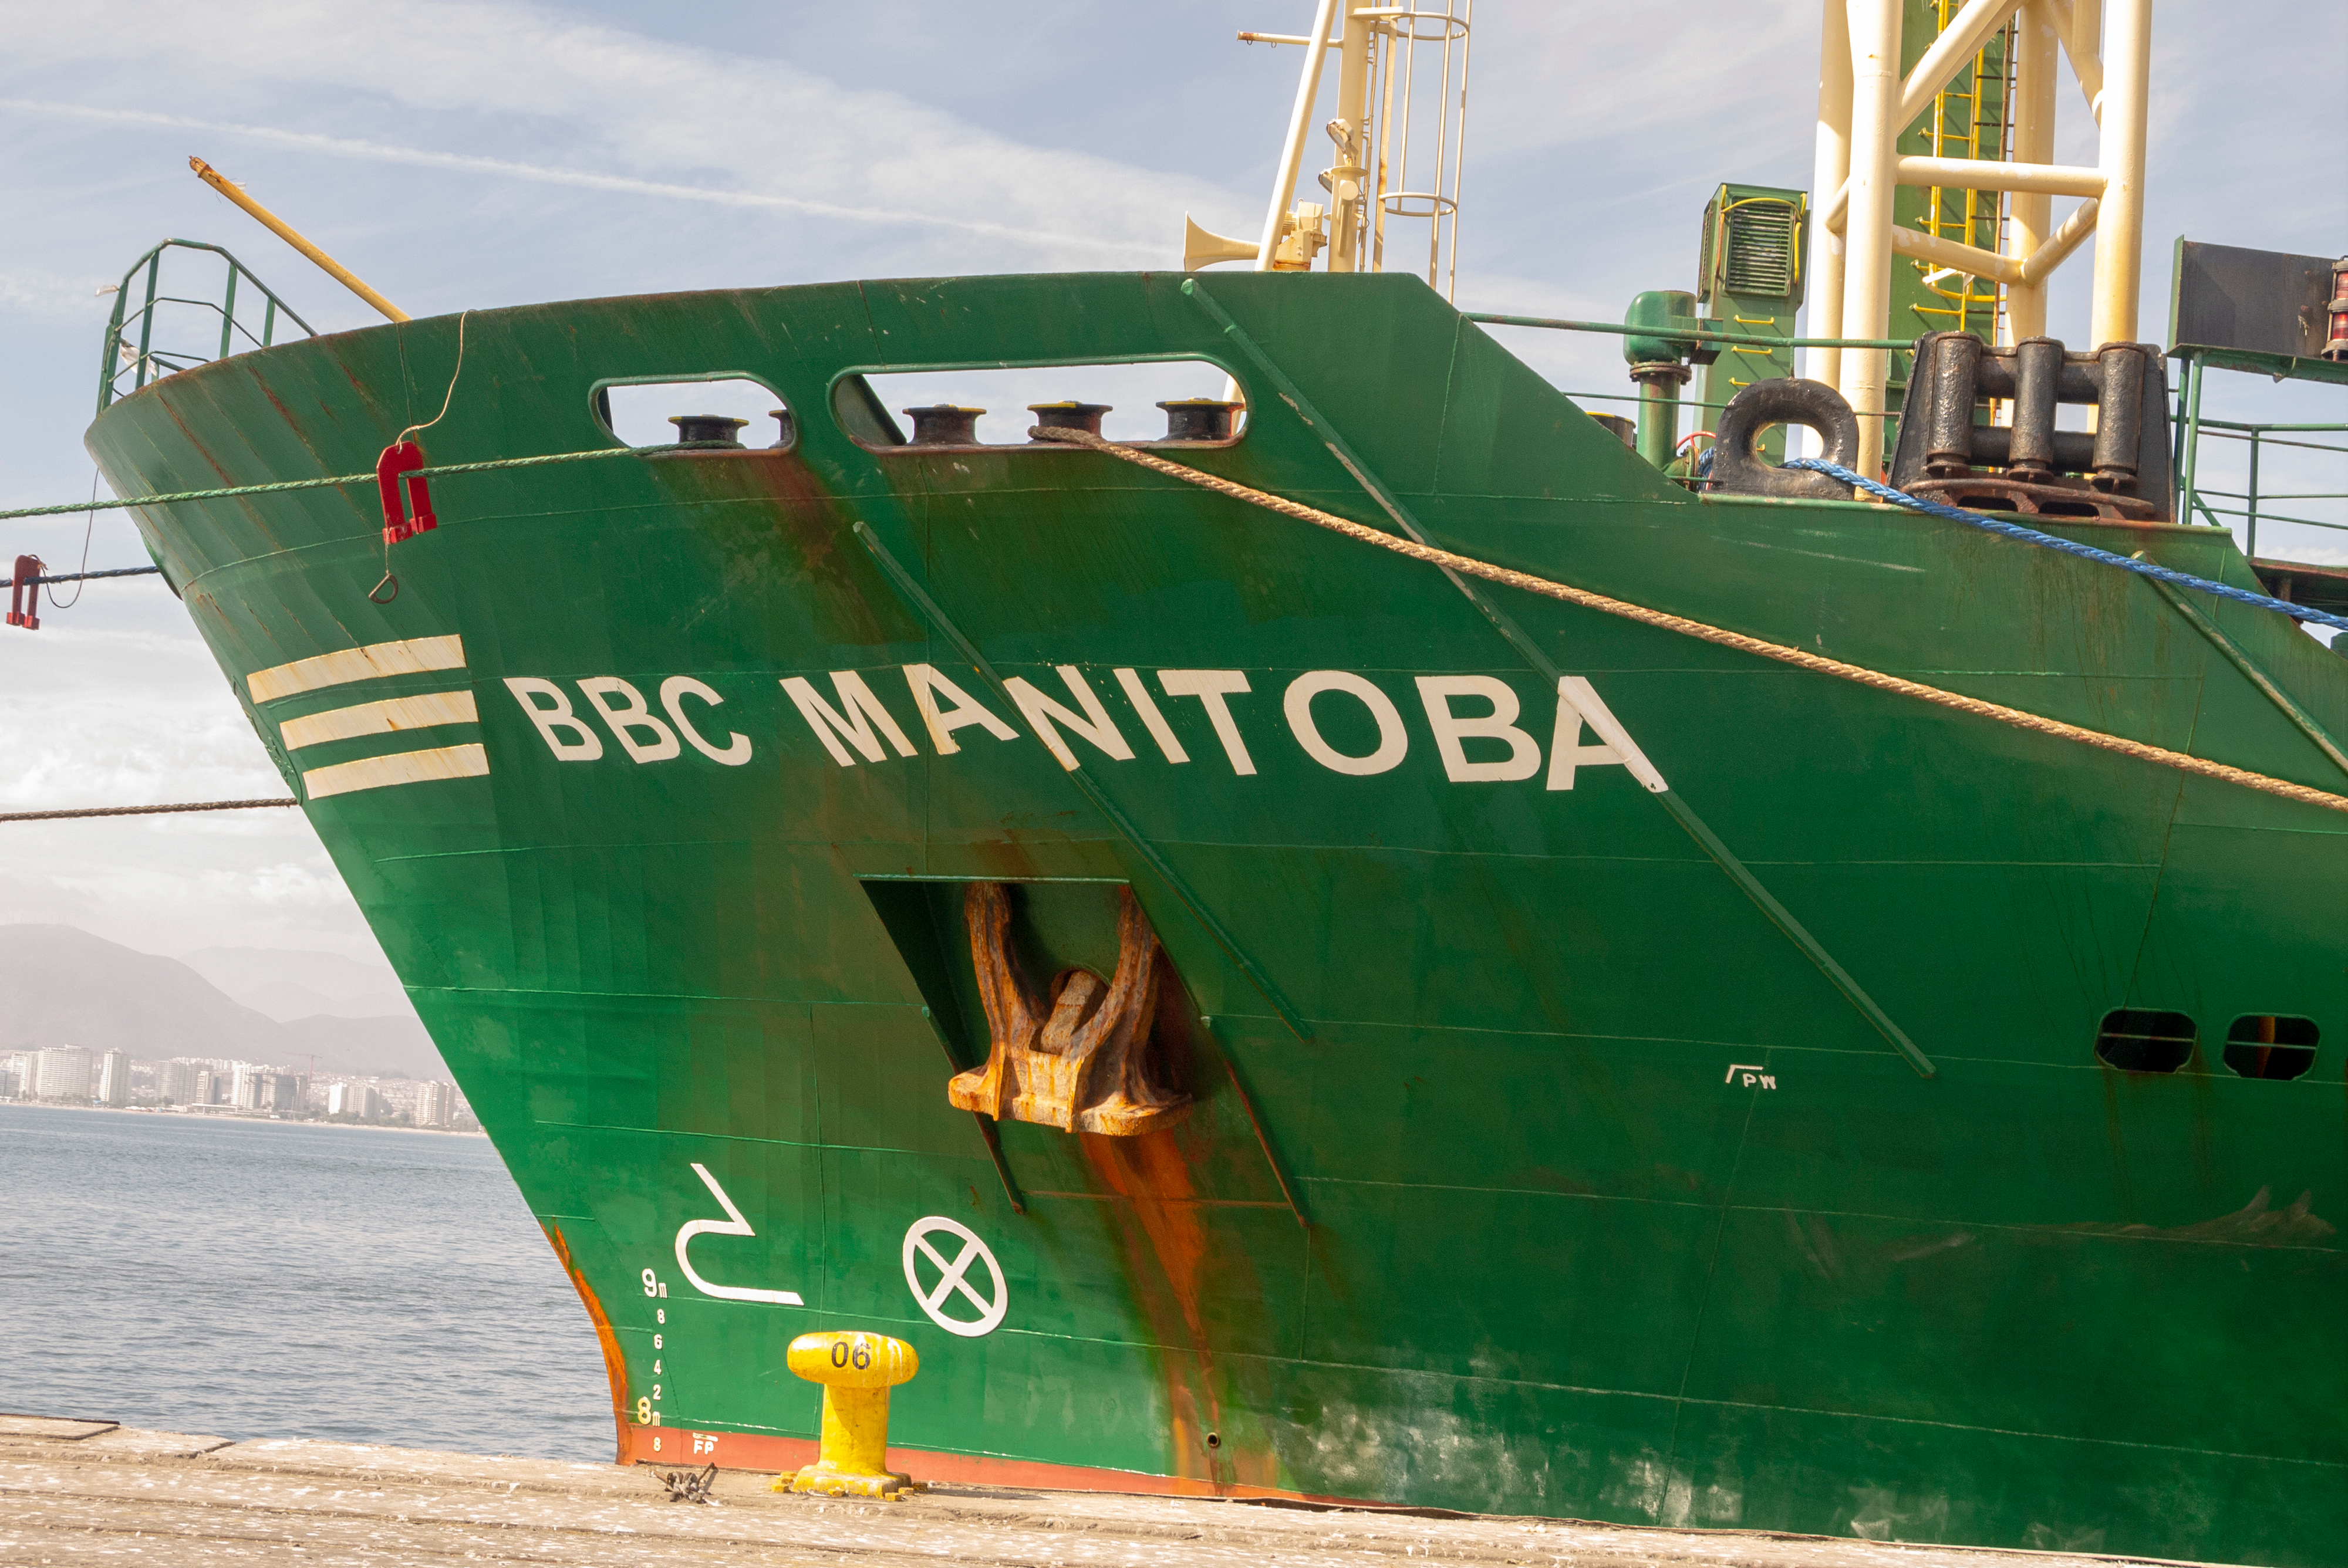

M1M3 Arrival in Chile

M1M3 arrival in Chile, transported each night closer to the summit.

Credit: Rubin Observatory/NSF/AURA